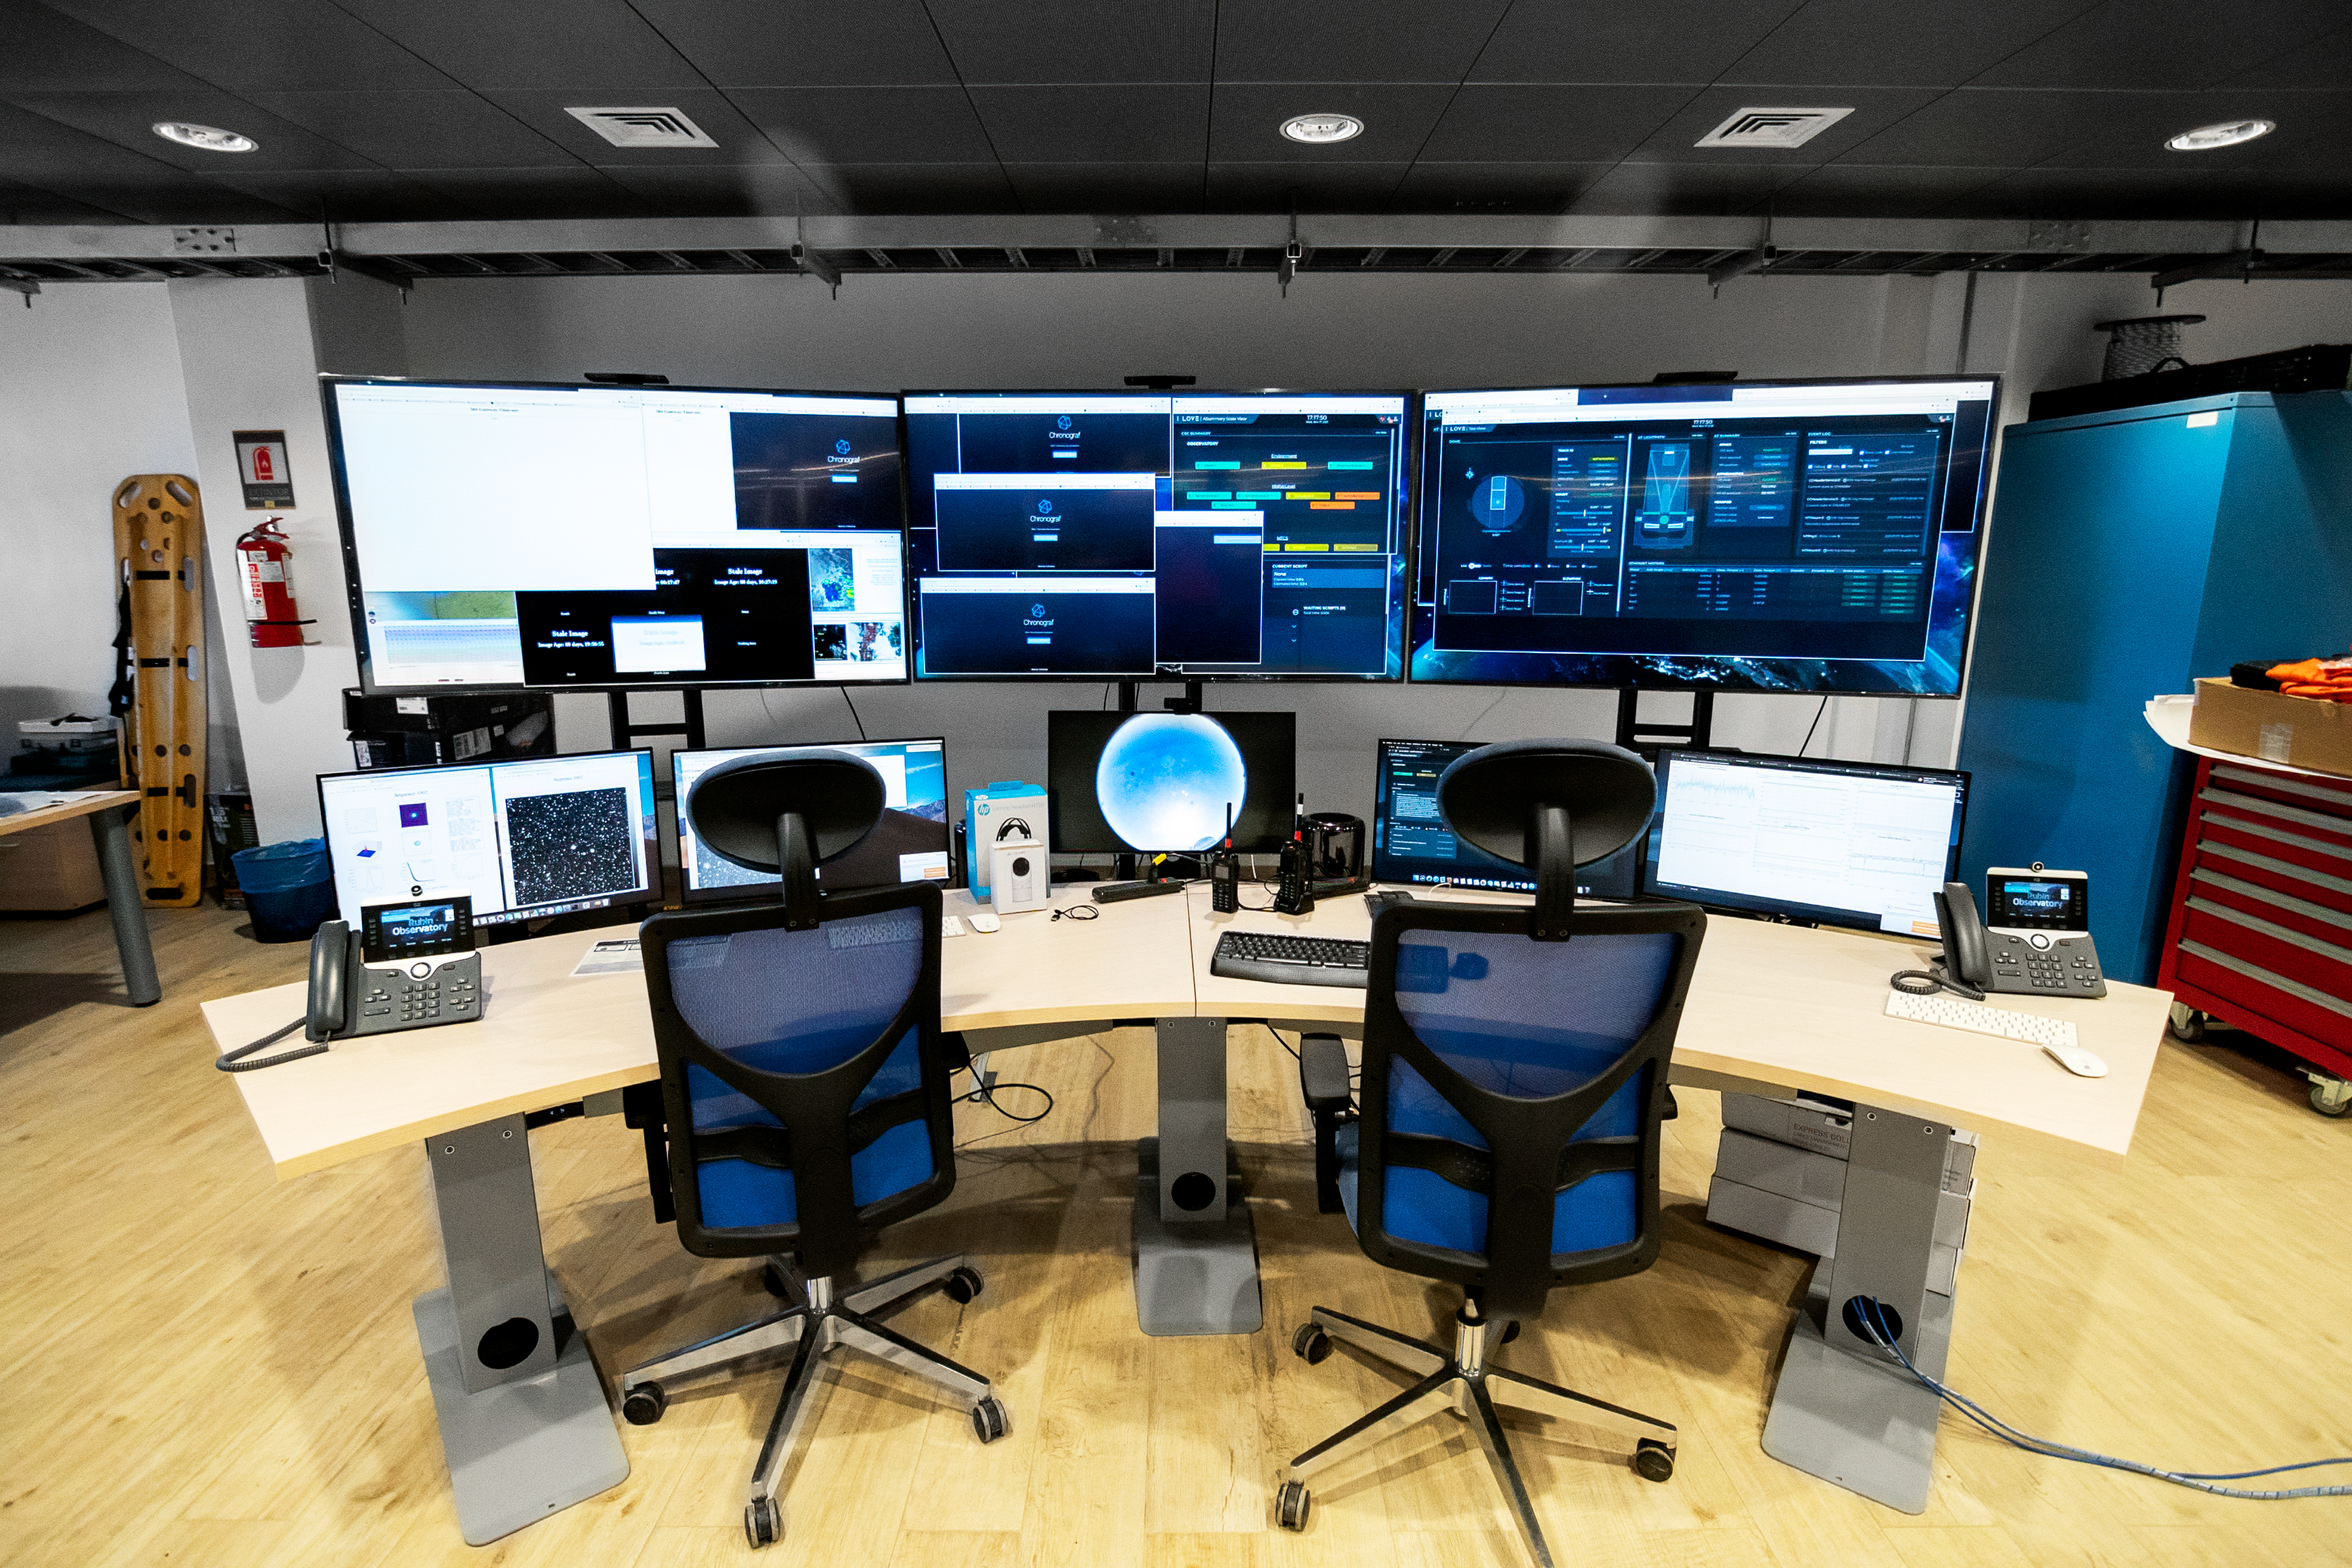

Rubin Observatory Summit Control Room

The summit control room at Rubin Observatory, where AuxTel can also be run from.

Credit: RubinObs/NOIRLab/SLAC/NSF/DOE/AURA/B. Quint